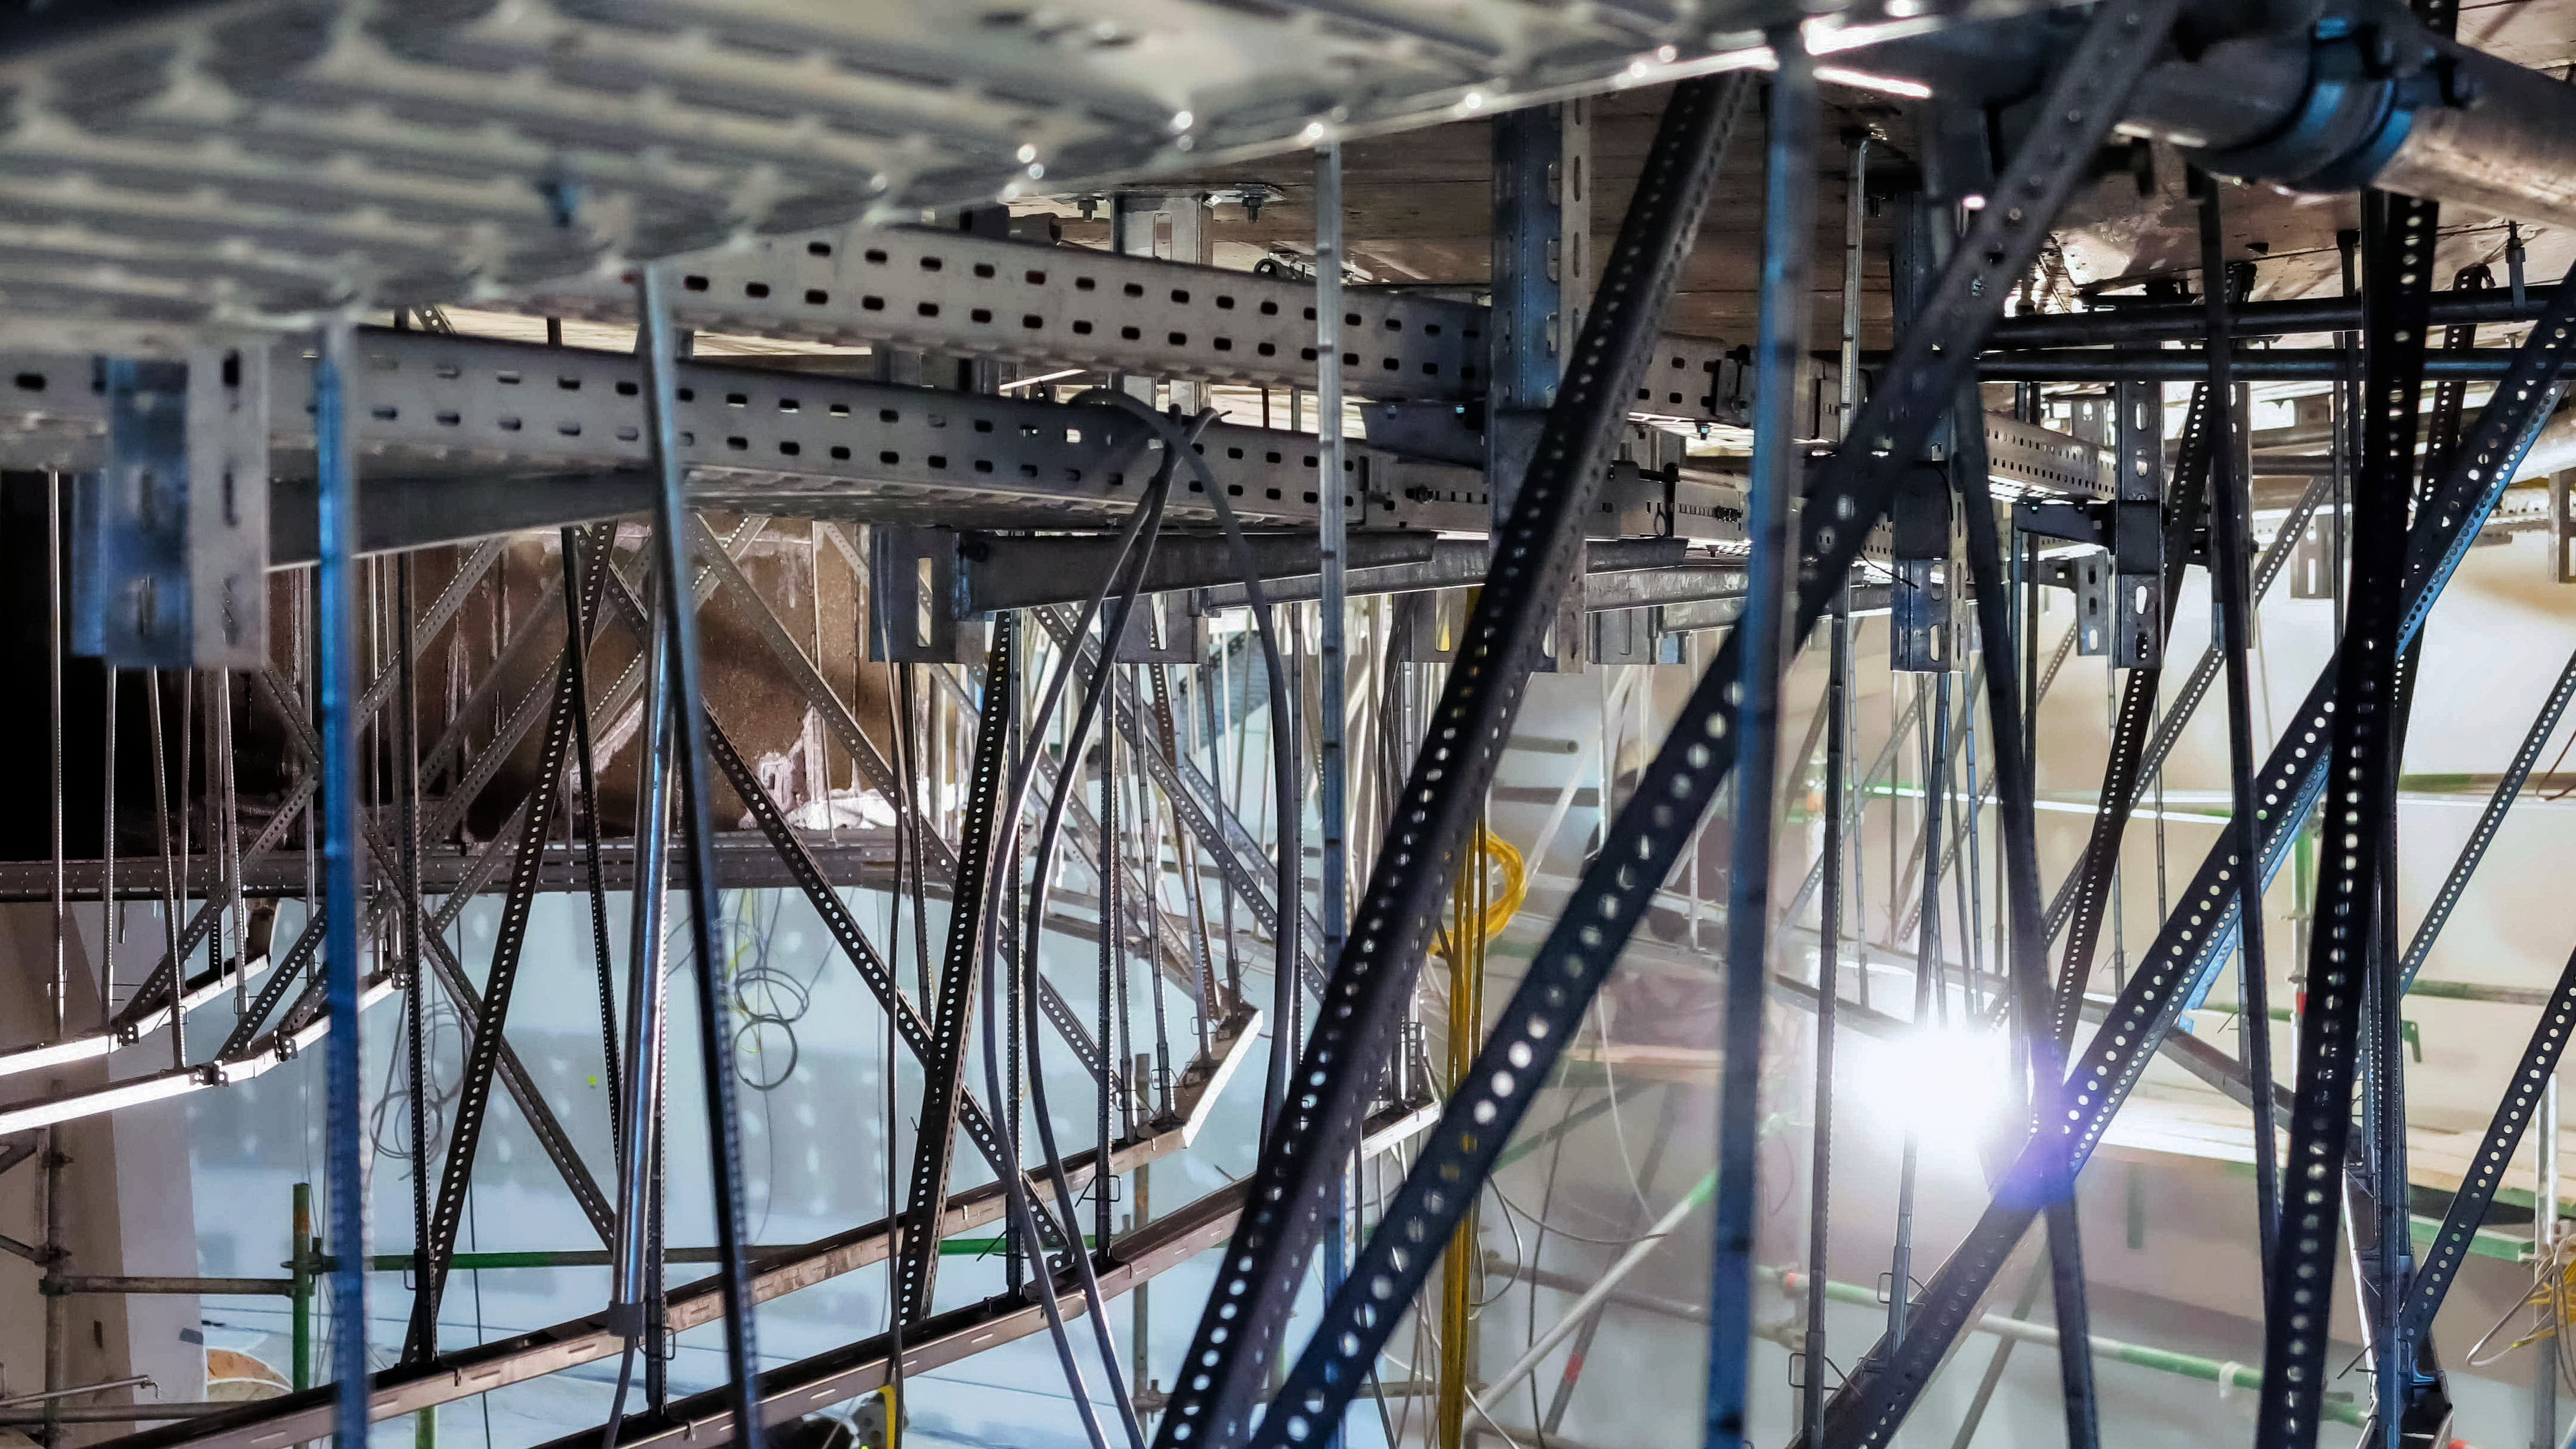

Inside the ESO Supernova

The ESO Supernova Planetarium & Visitor Centre is a cutting-edge free astronomy centre for the public located at the site of ESO Headquarters in Garching bei München, providing you with an immersive experience that will leave you in awe of the Universe we live in. It is due to open in April 2018.

This image shows the inside of the lamella ceiling, which gives the ESO Supernova centre a futuristic atmosphere.

Credit: ESO/F. Reckmann